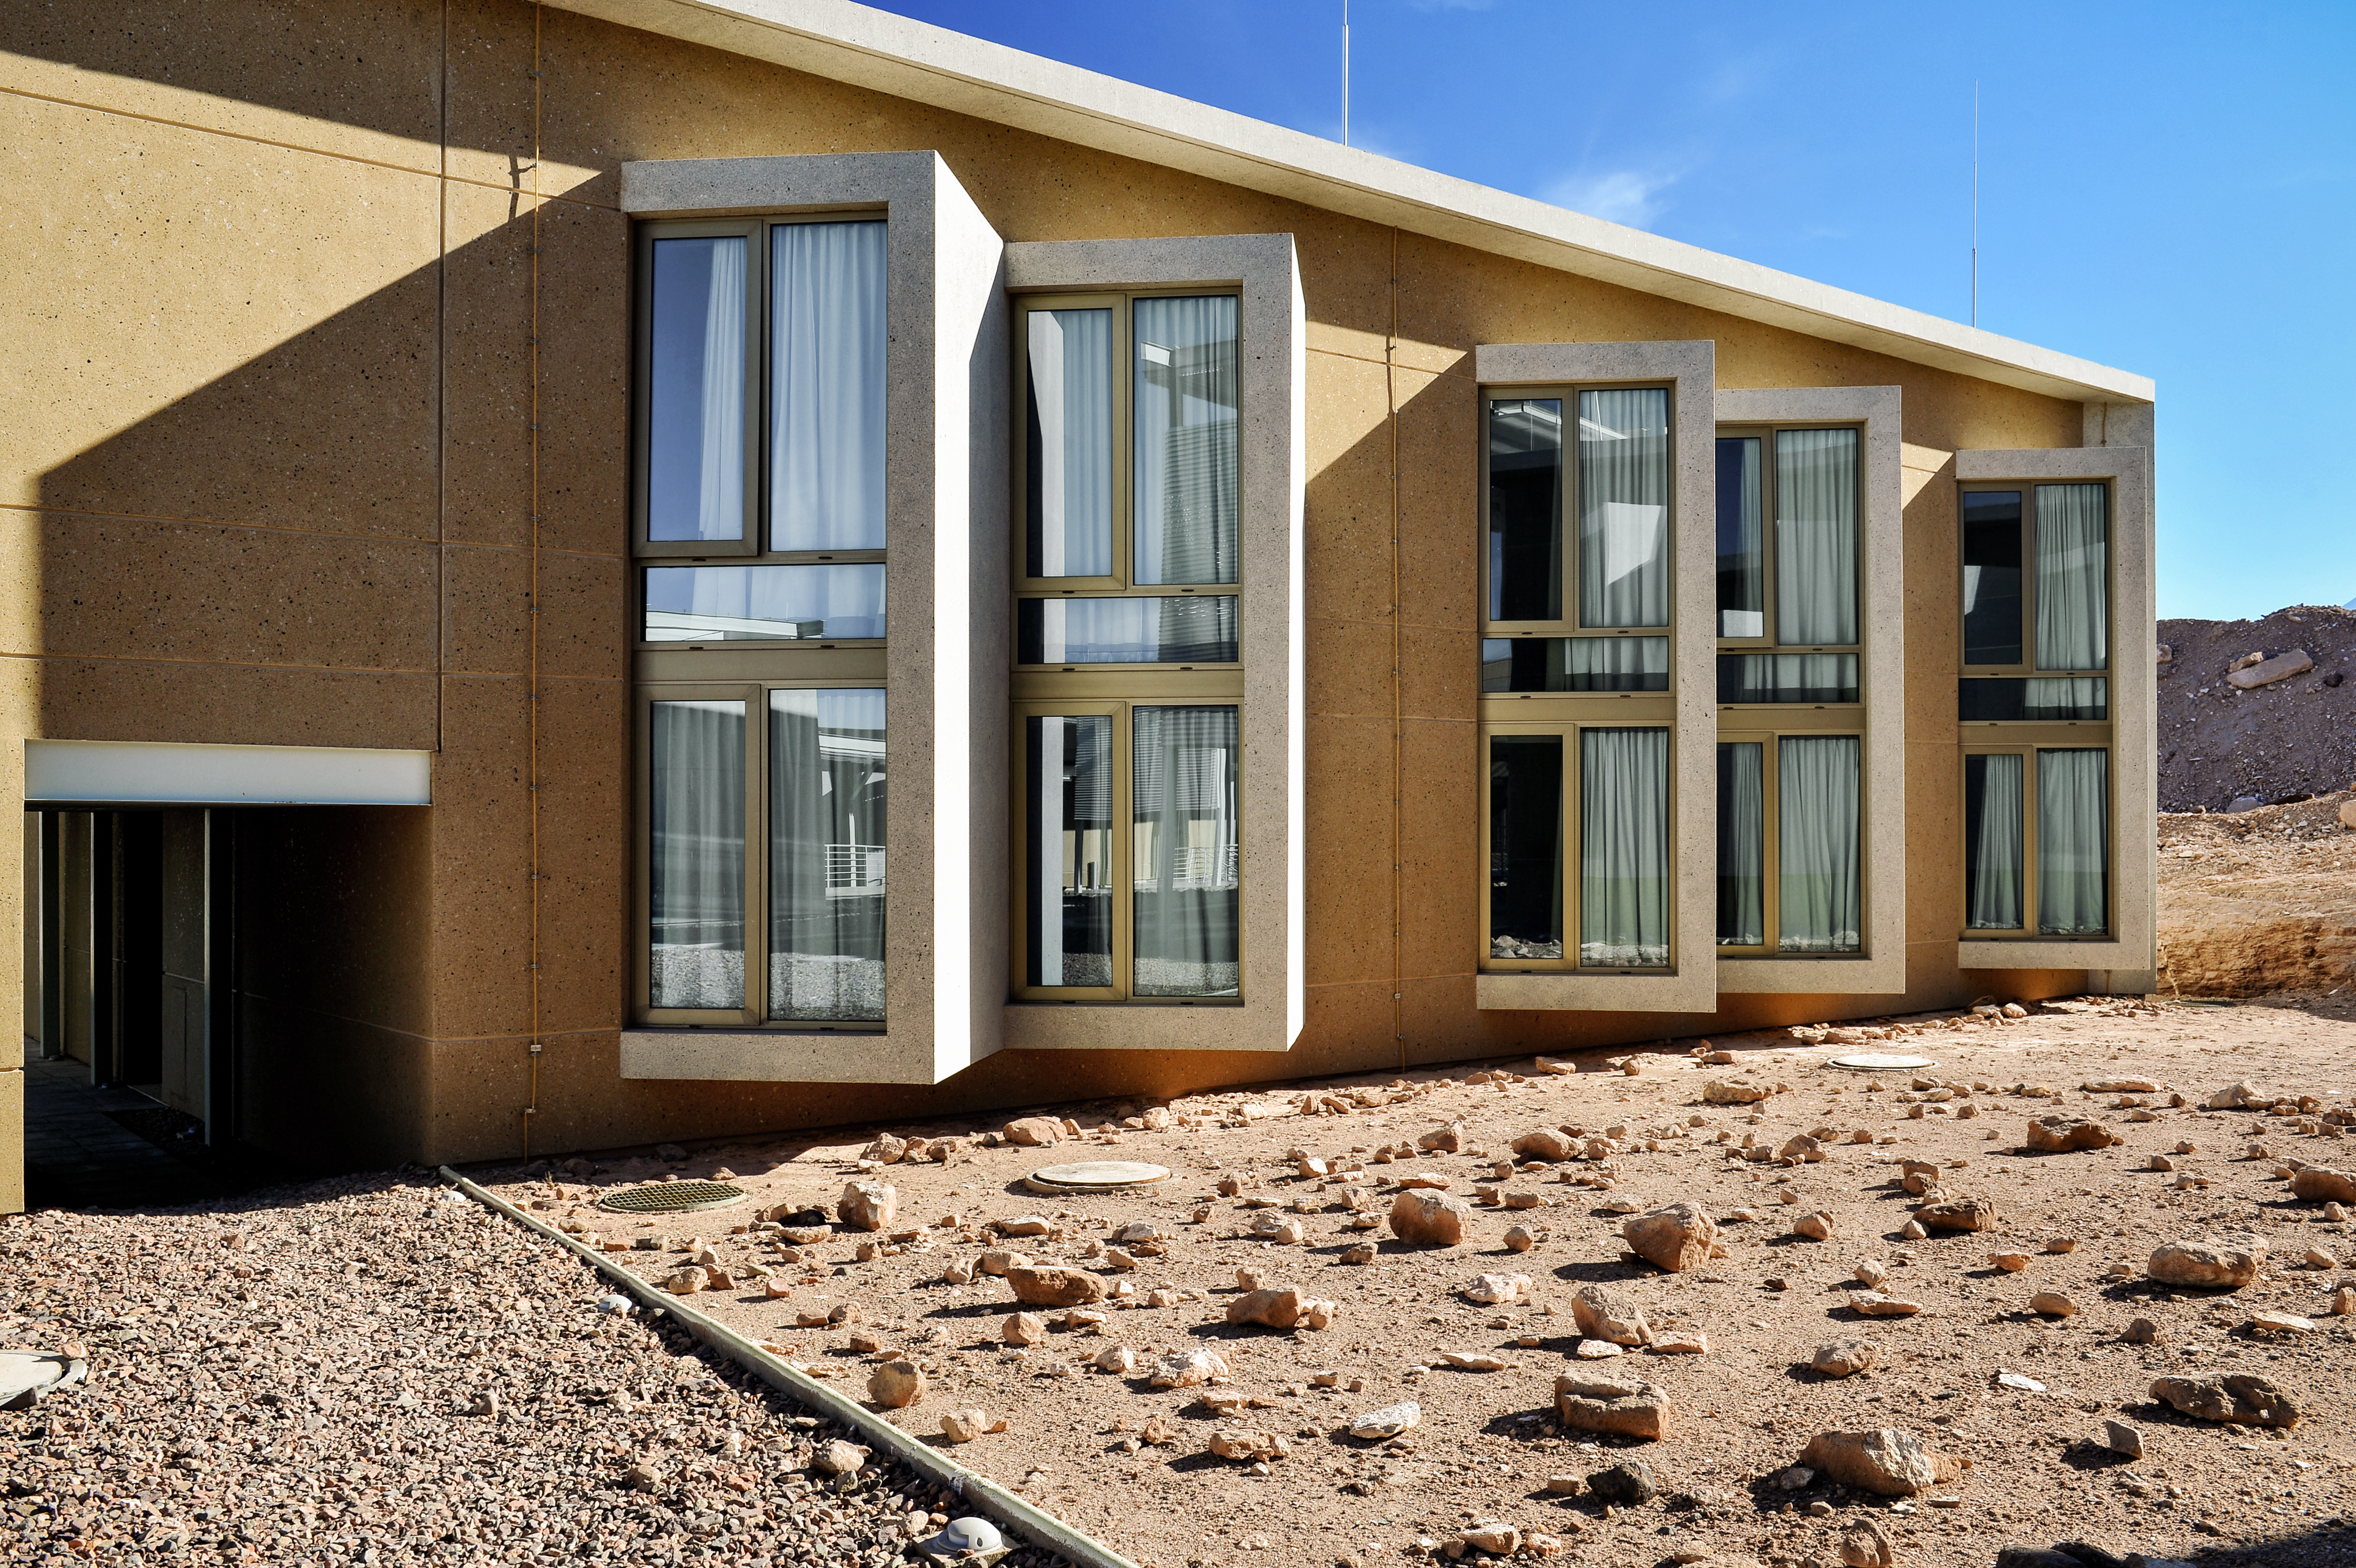

Windows on the desert

The recently-completed ALMA Residencia stands in the Atacama Desert in Chile, where it serves as accommodation for astronomers visiting to study the Universe with the Atacama Large Millimetre/submillimetre Array (ALMA). ALMA is a revolutionary telescope comprising an array of 66 giant 12-metre and 7-metre diameter antennas. Its remarkable sensitivity to millimetre and submillimetre wavelengths allows astronomers to study the building blocks of stars, planetary systems, galaxies and life itself. It sits on the breathtaking Chanjnantor Plateau at an altitude of 5000 metres in the Chilean Andes, about 2000 metres higher than the Residencia.

Credit: A. Caproni/ESO